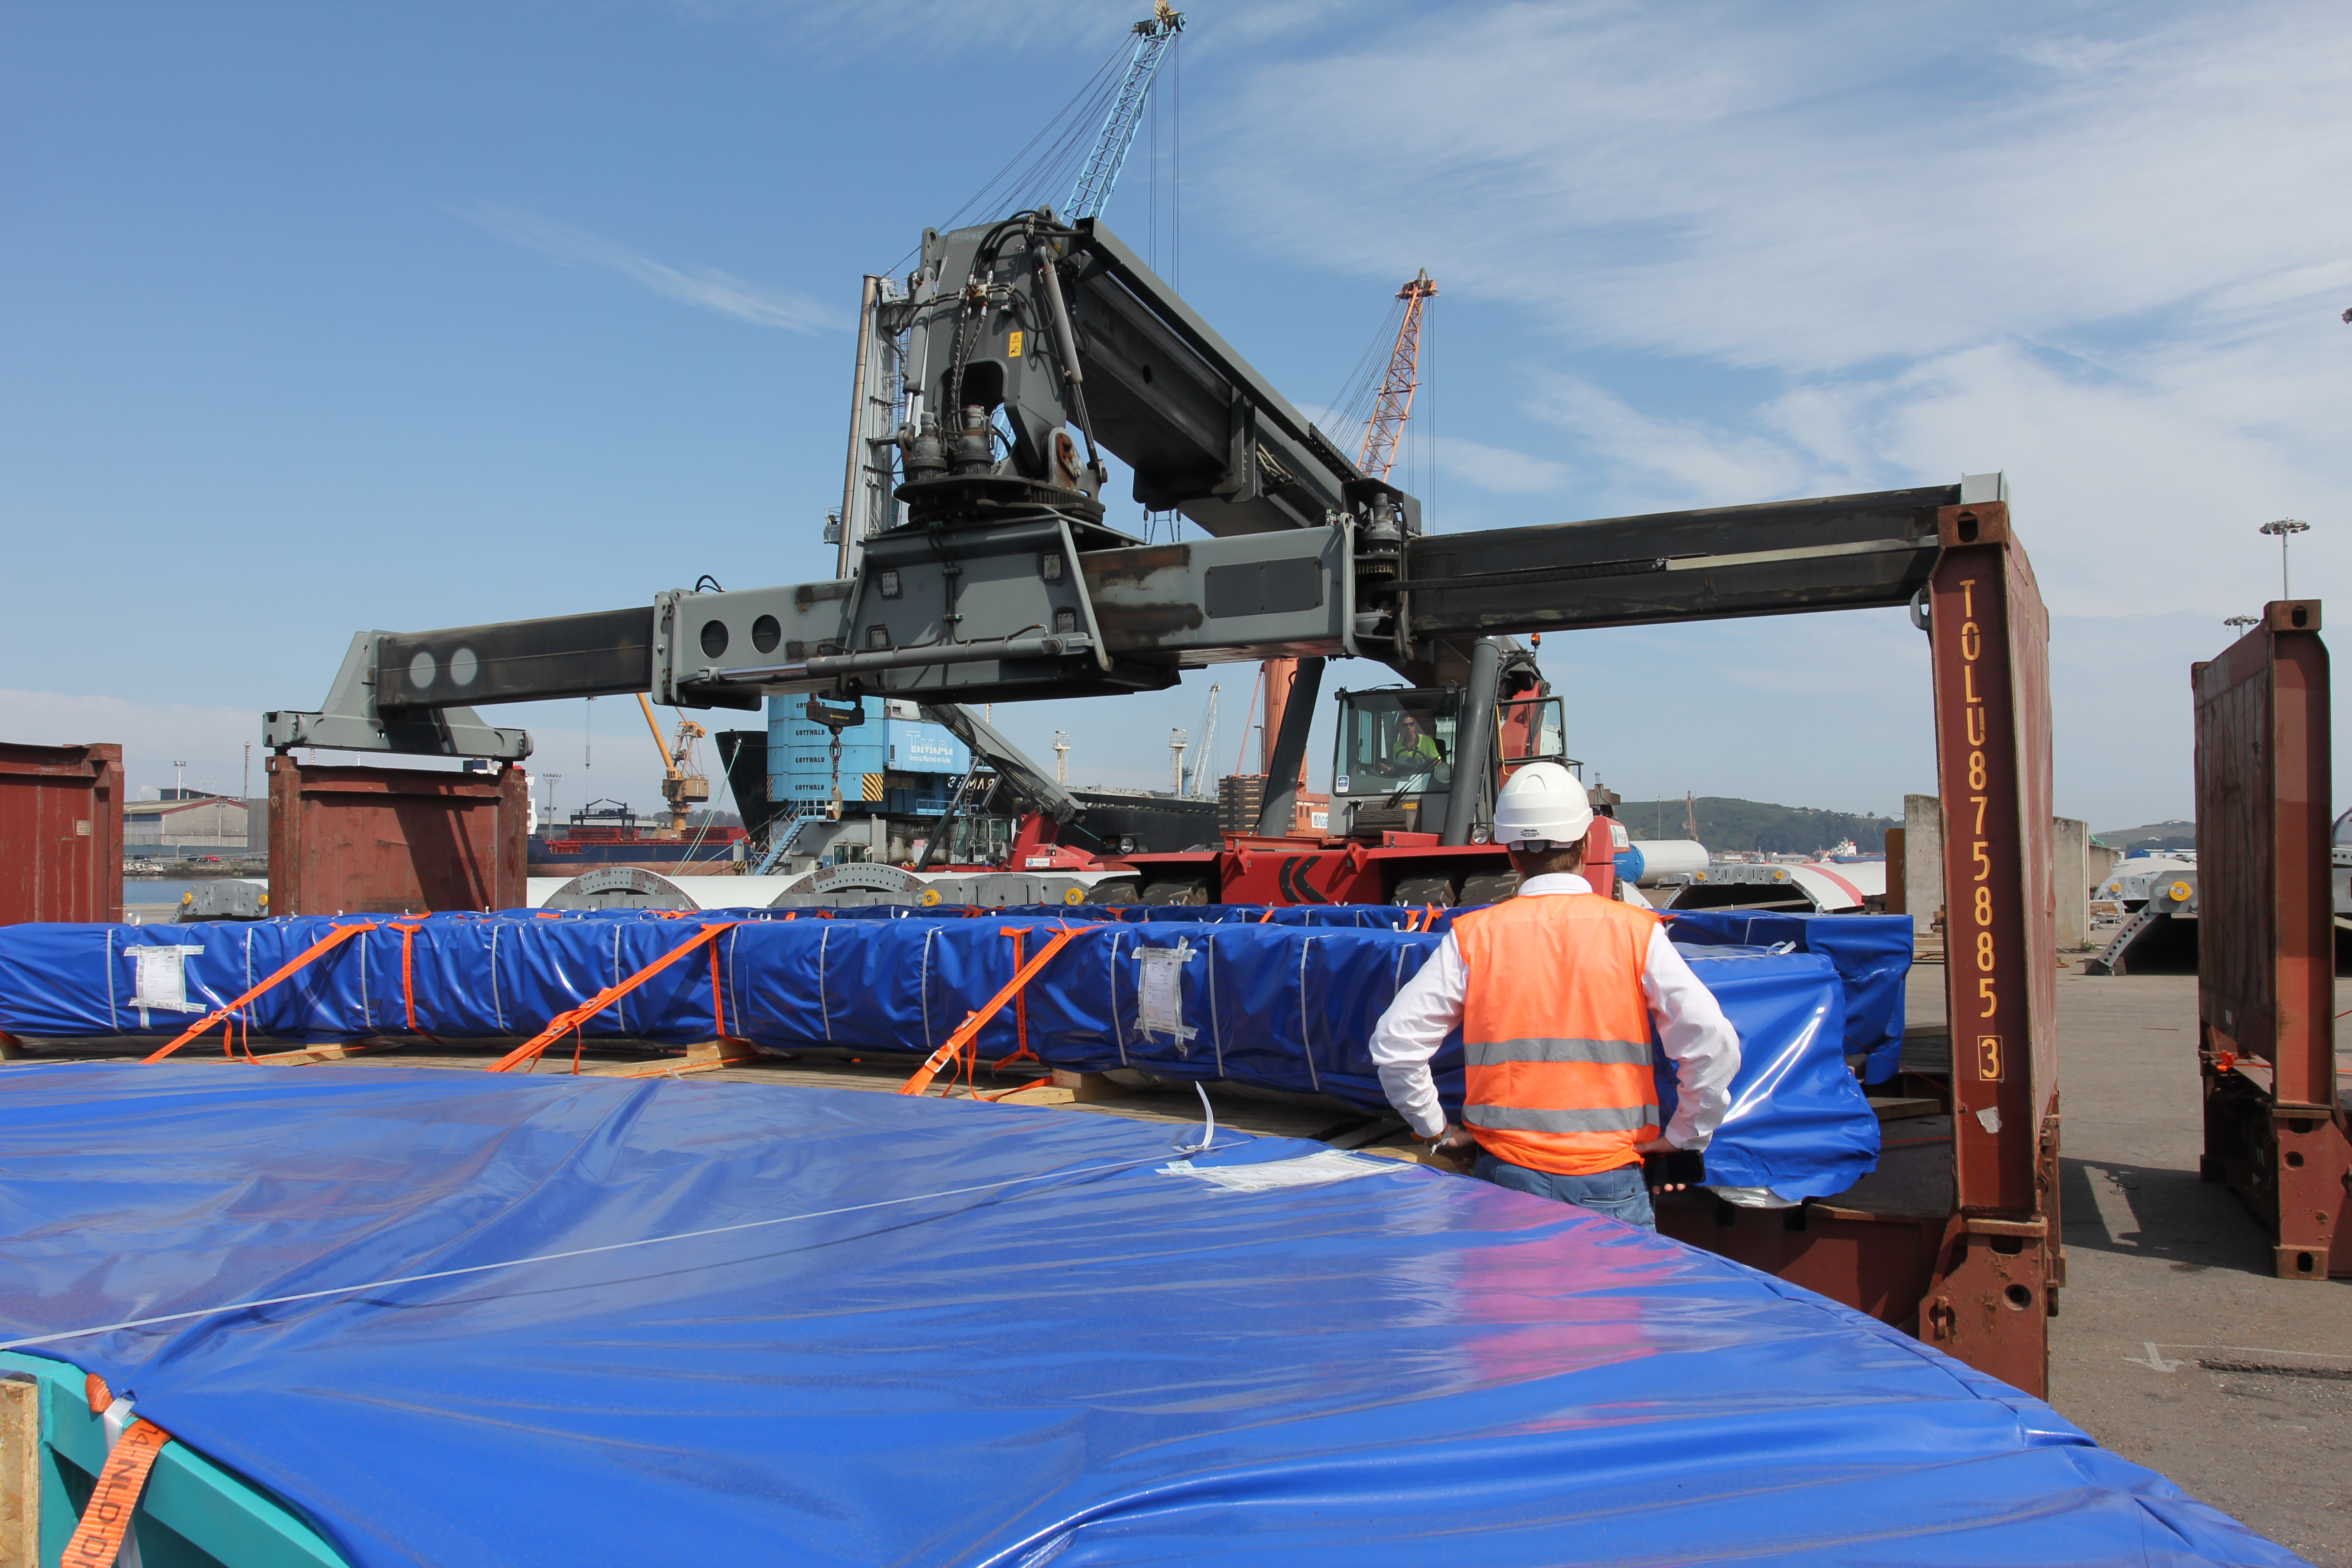

TMA Loading in Spain

The LSST Telescope Mount Assembly (TMA) departed Spain for Chile aboard the vessel Lisa Auerbach on July 26th. The disassembled, marine-wrapped pieces of the TMA, were loaded without damage despite the challenge presented by their unusual sizes and shapes.

Credit: Rubin Observatory/NSF/AURA